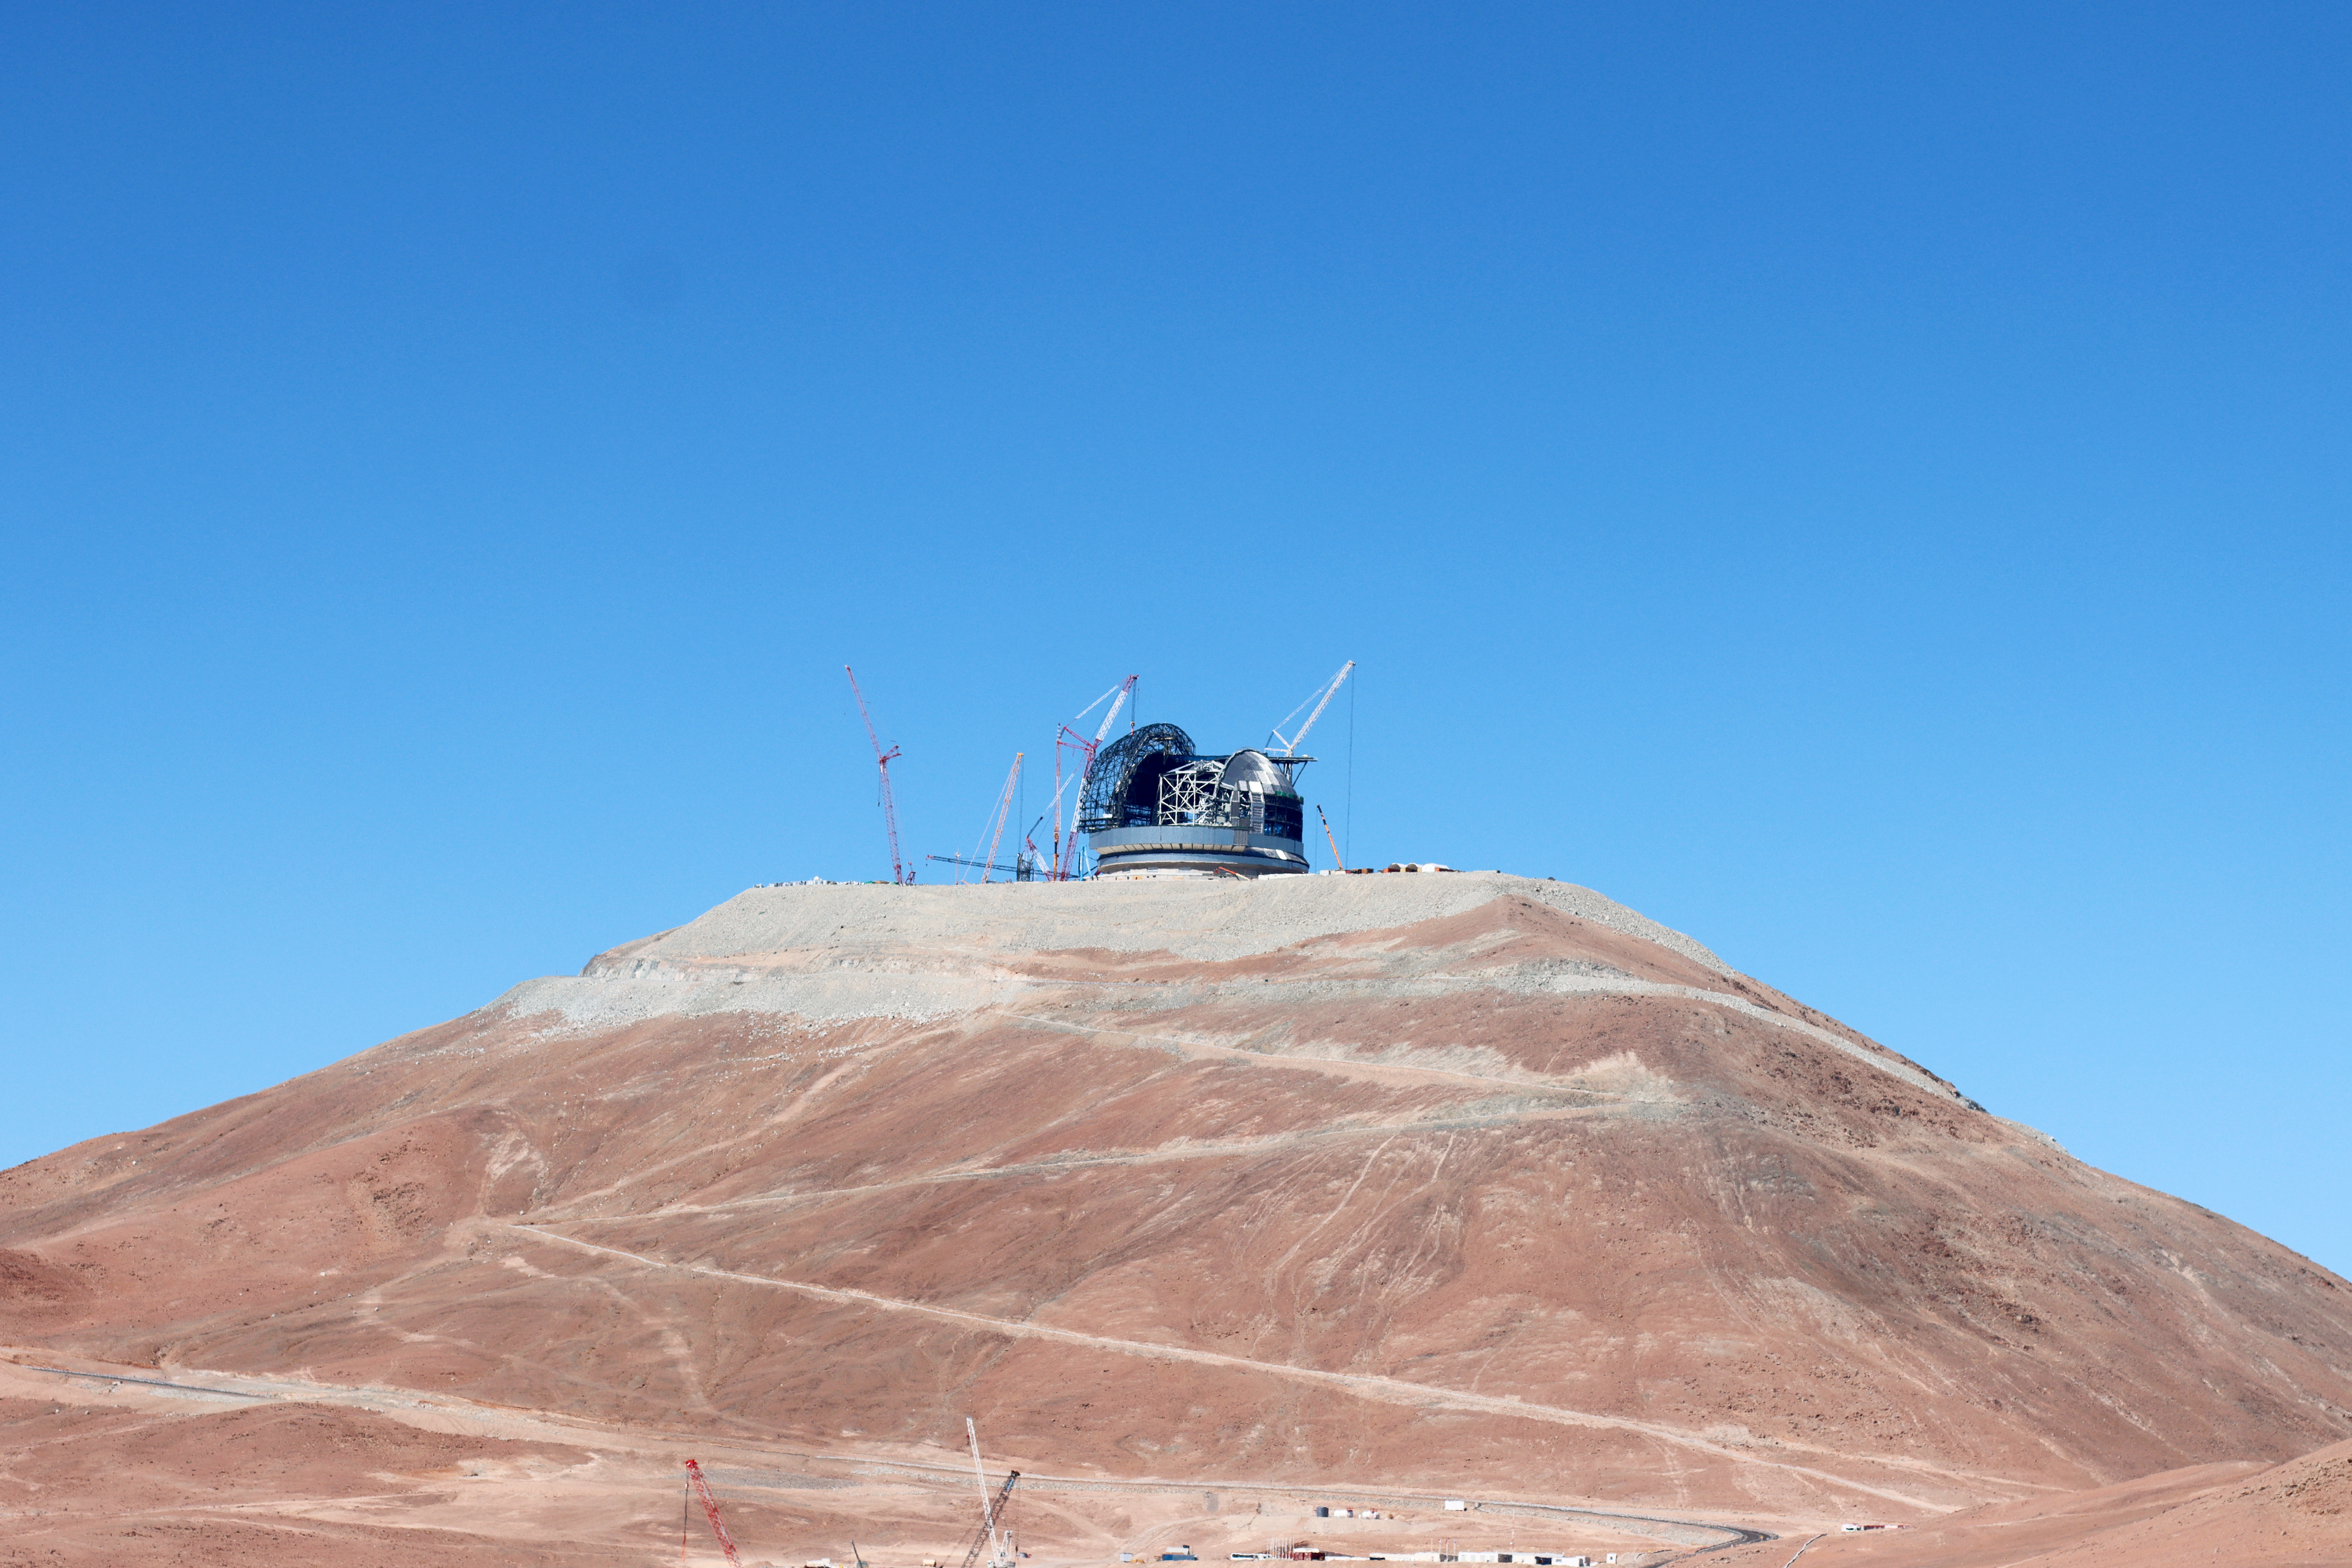

At the summit of Cerro Armazones

ESO's Extremely Large Telescope (ELT) sits proudly at the peak of Cerro Armazones, at the heart of Chile's Atacama Desert. Cranes surround the telescope's dome, working to complete this enormous structure. This photo was captured in March 2025.

Credit: ESO